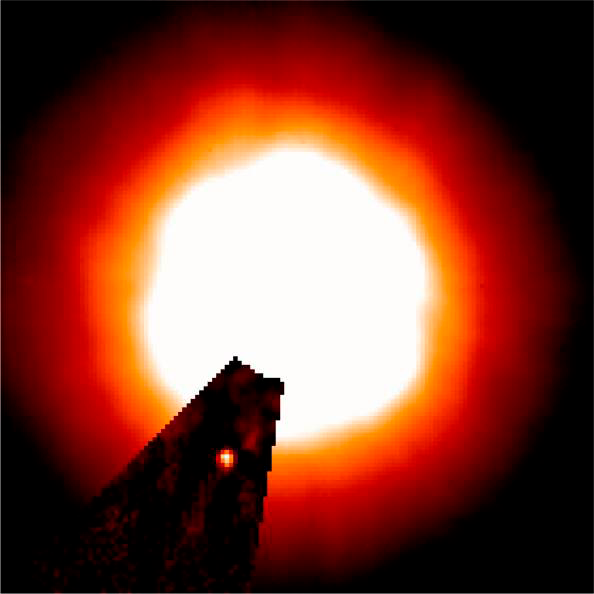

Brown Dwarf Around Sun-like Star 15 Sge

This image is a merger of the two images (adjacent in this album) that highlights the brown dwarf image around Sge 15 that was revealed for the first time by Gemini.

Credit: International Gemini Observatory/University of Hawaii Institute for Astronomy/Michael Liu/NSF